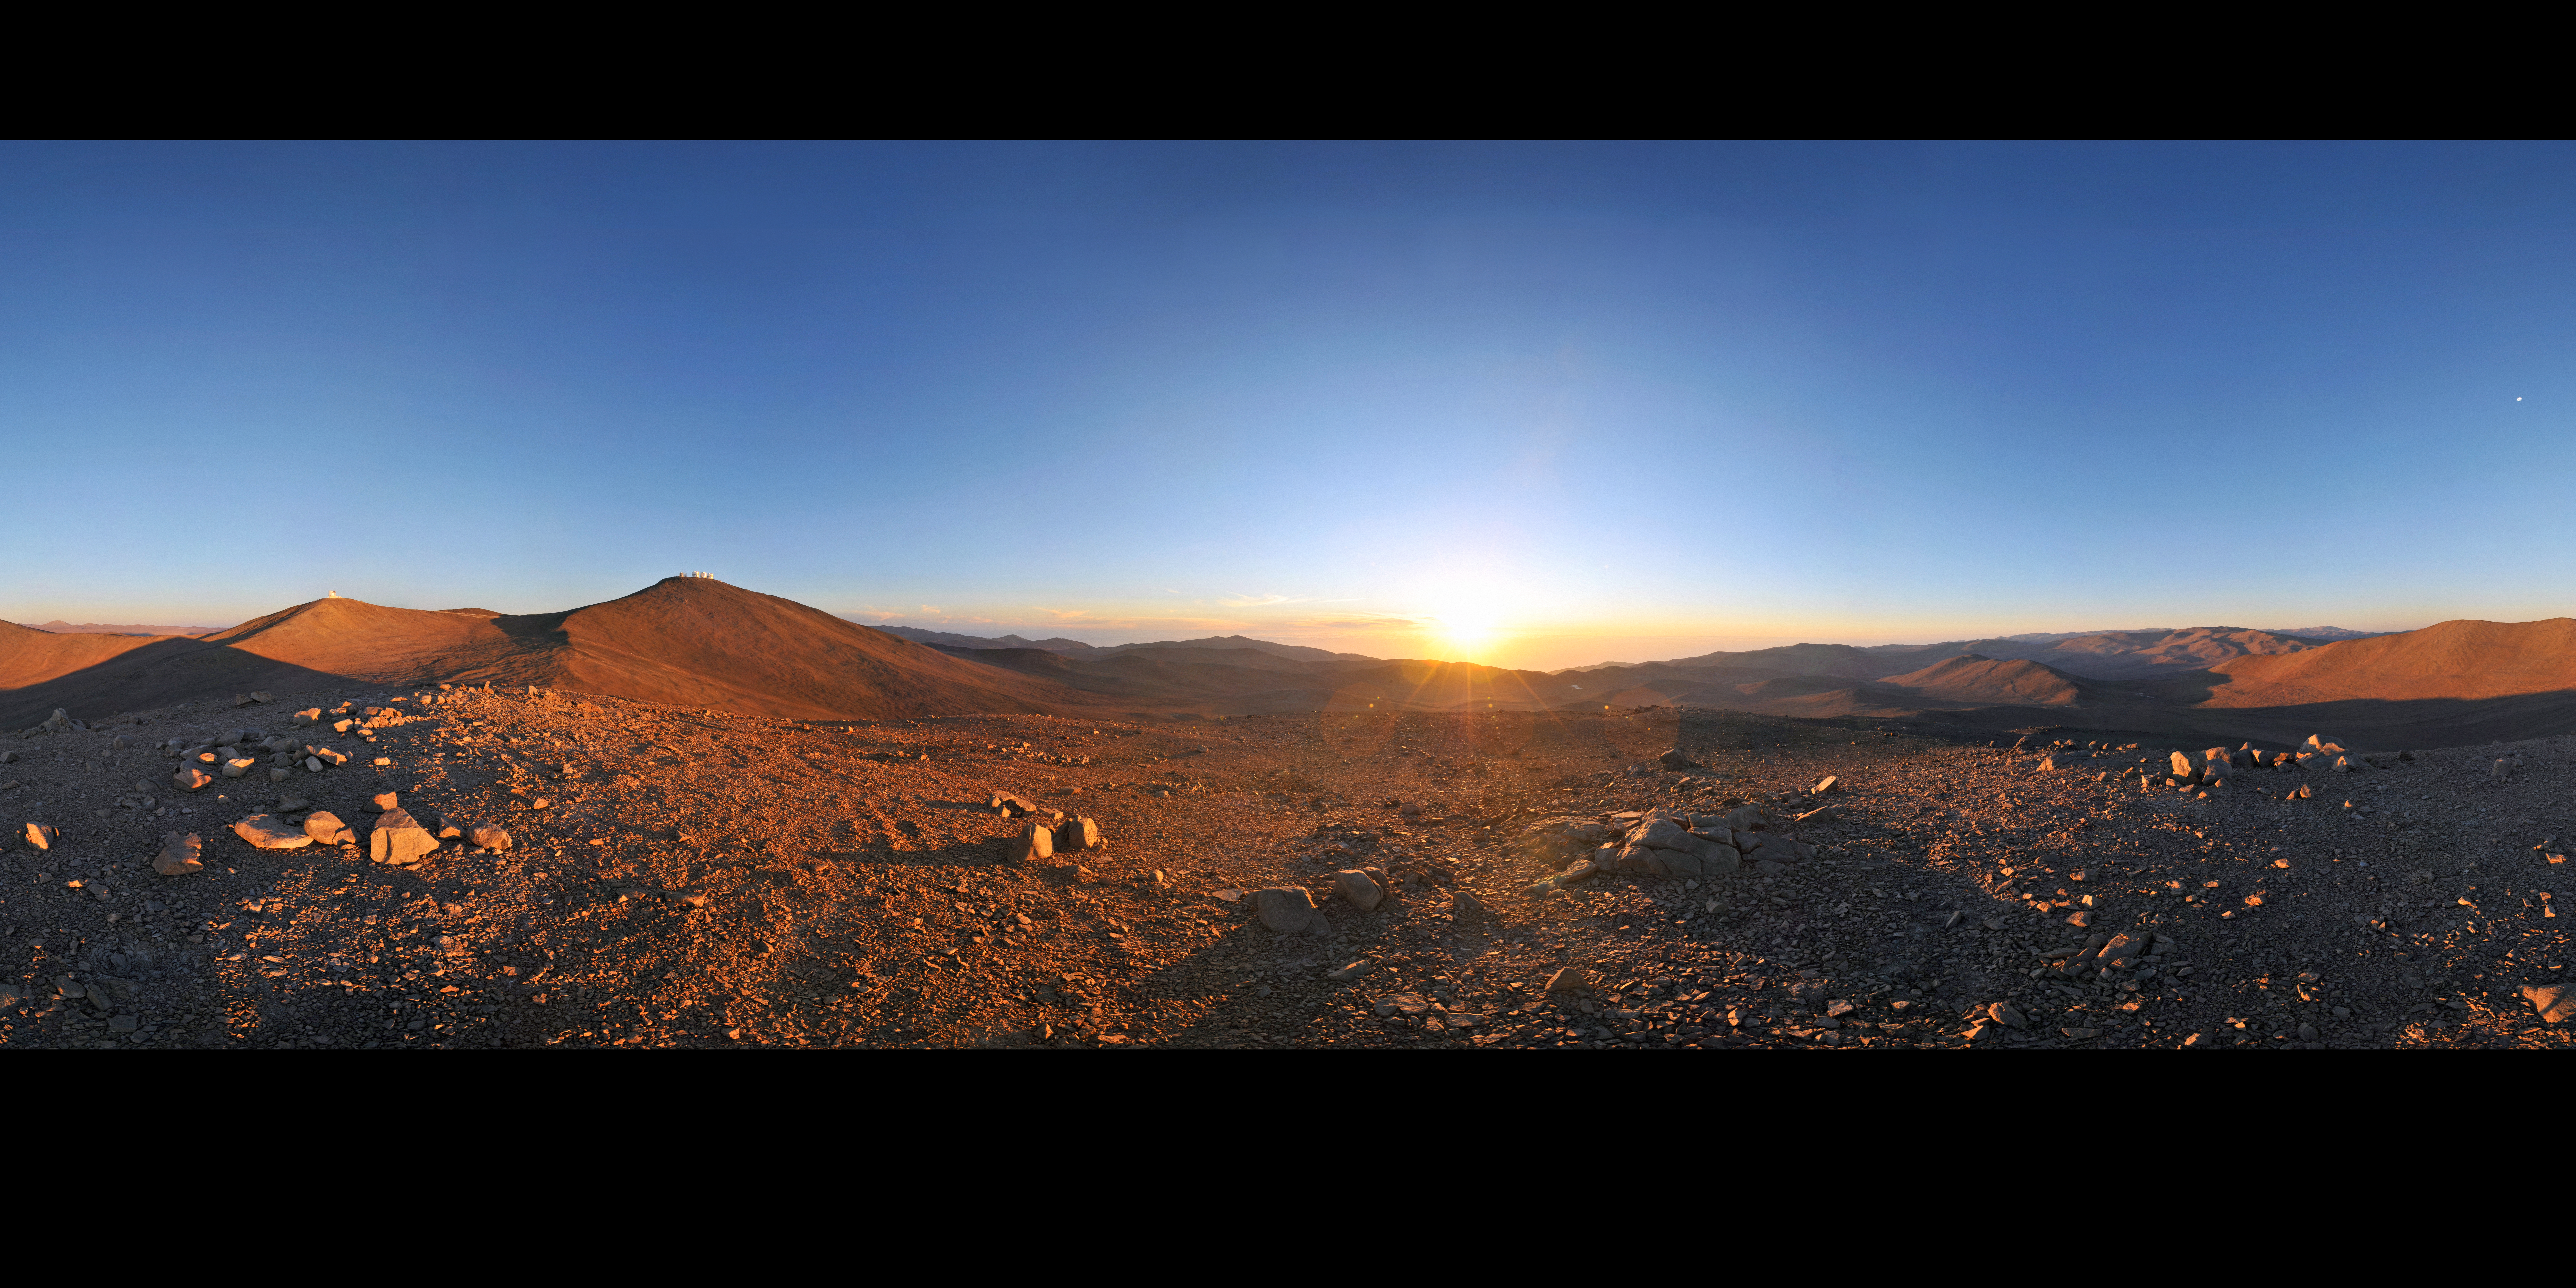

Sun, Moon and telescopes above the desert

The otherworldly beauty of Chile’s Atacama Desert, home of ESO’s Very Large Telescope (VLT), stretches to the horizon in this panorama. On Cerro Paranal, the highest peak in the centre of this image, are the four giant Unit Telescopes of the VLT, each of which has a mirror with a diameter of 8.2 metres. On the peak to the left of Cerro Paranal is the VISTA survey telescope. This 4.1-metre telescope surveys broad swathes of the heavens, searching for interesting targets which the VLT, as well as other telescopes on the ground and in space, will study in greater detail.

This region offers some of the best conditions for viewing the night sky found anywhere on our planet. On the right of this 360-degree panorama, the Sun is setting over the Pacific Ocean, throwing long shadows across the mountainscape. On the left, the Moon gleams in the sky. Soon, the night’s observations will begin.

This wonderful panorama was made by Serge Brunier, an ESO Photo Ambassador. It is one of many awe-inspiring images in which he captures ESO’s observatories, their beautiful locations, and the splendour of the skies above them.

Credit: ESO/S. Brunier